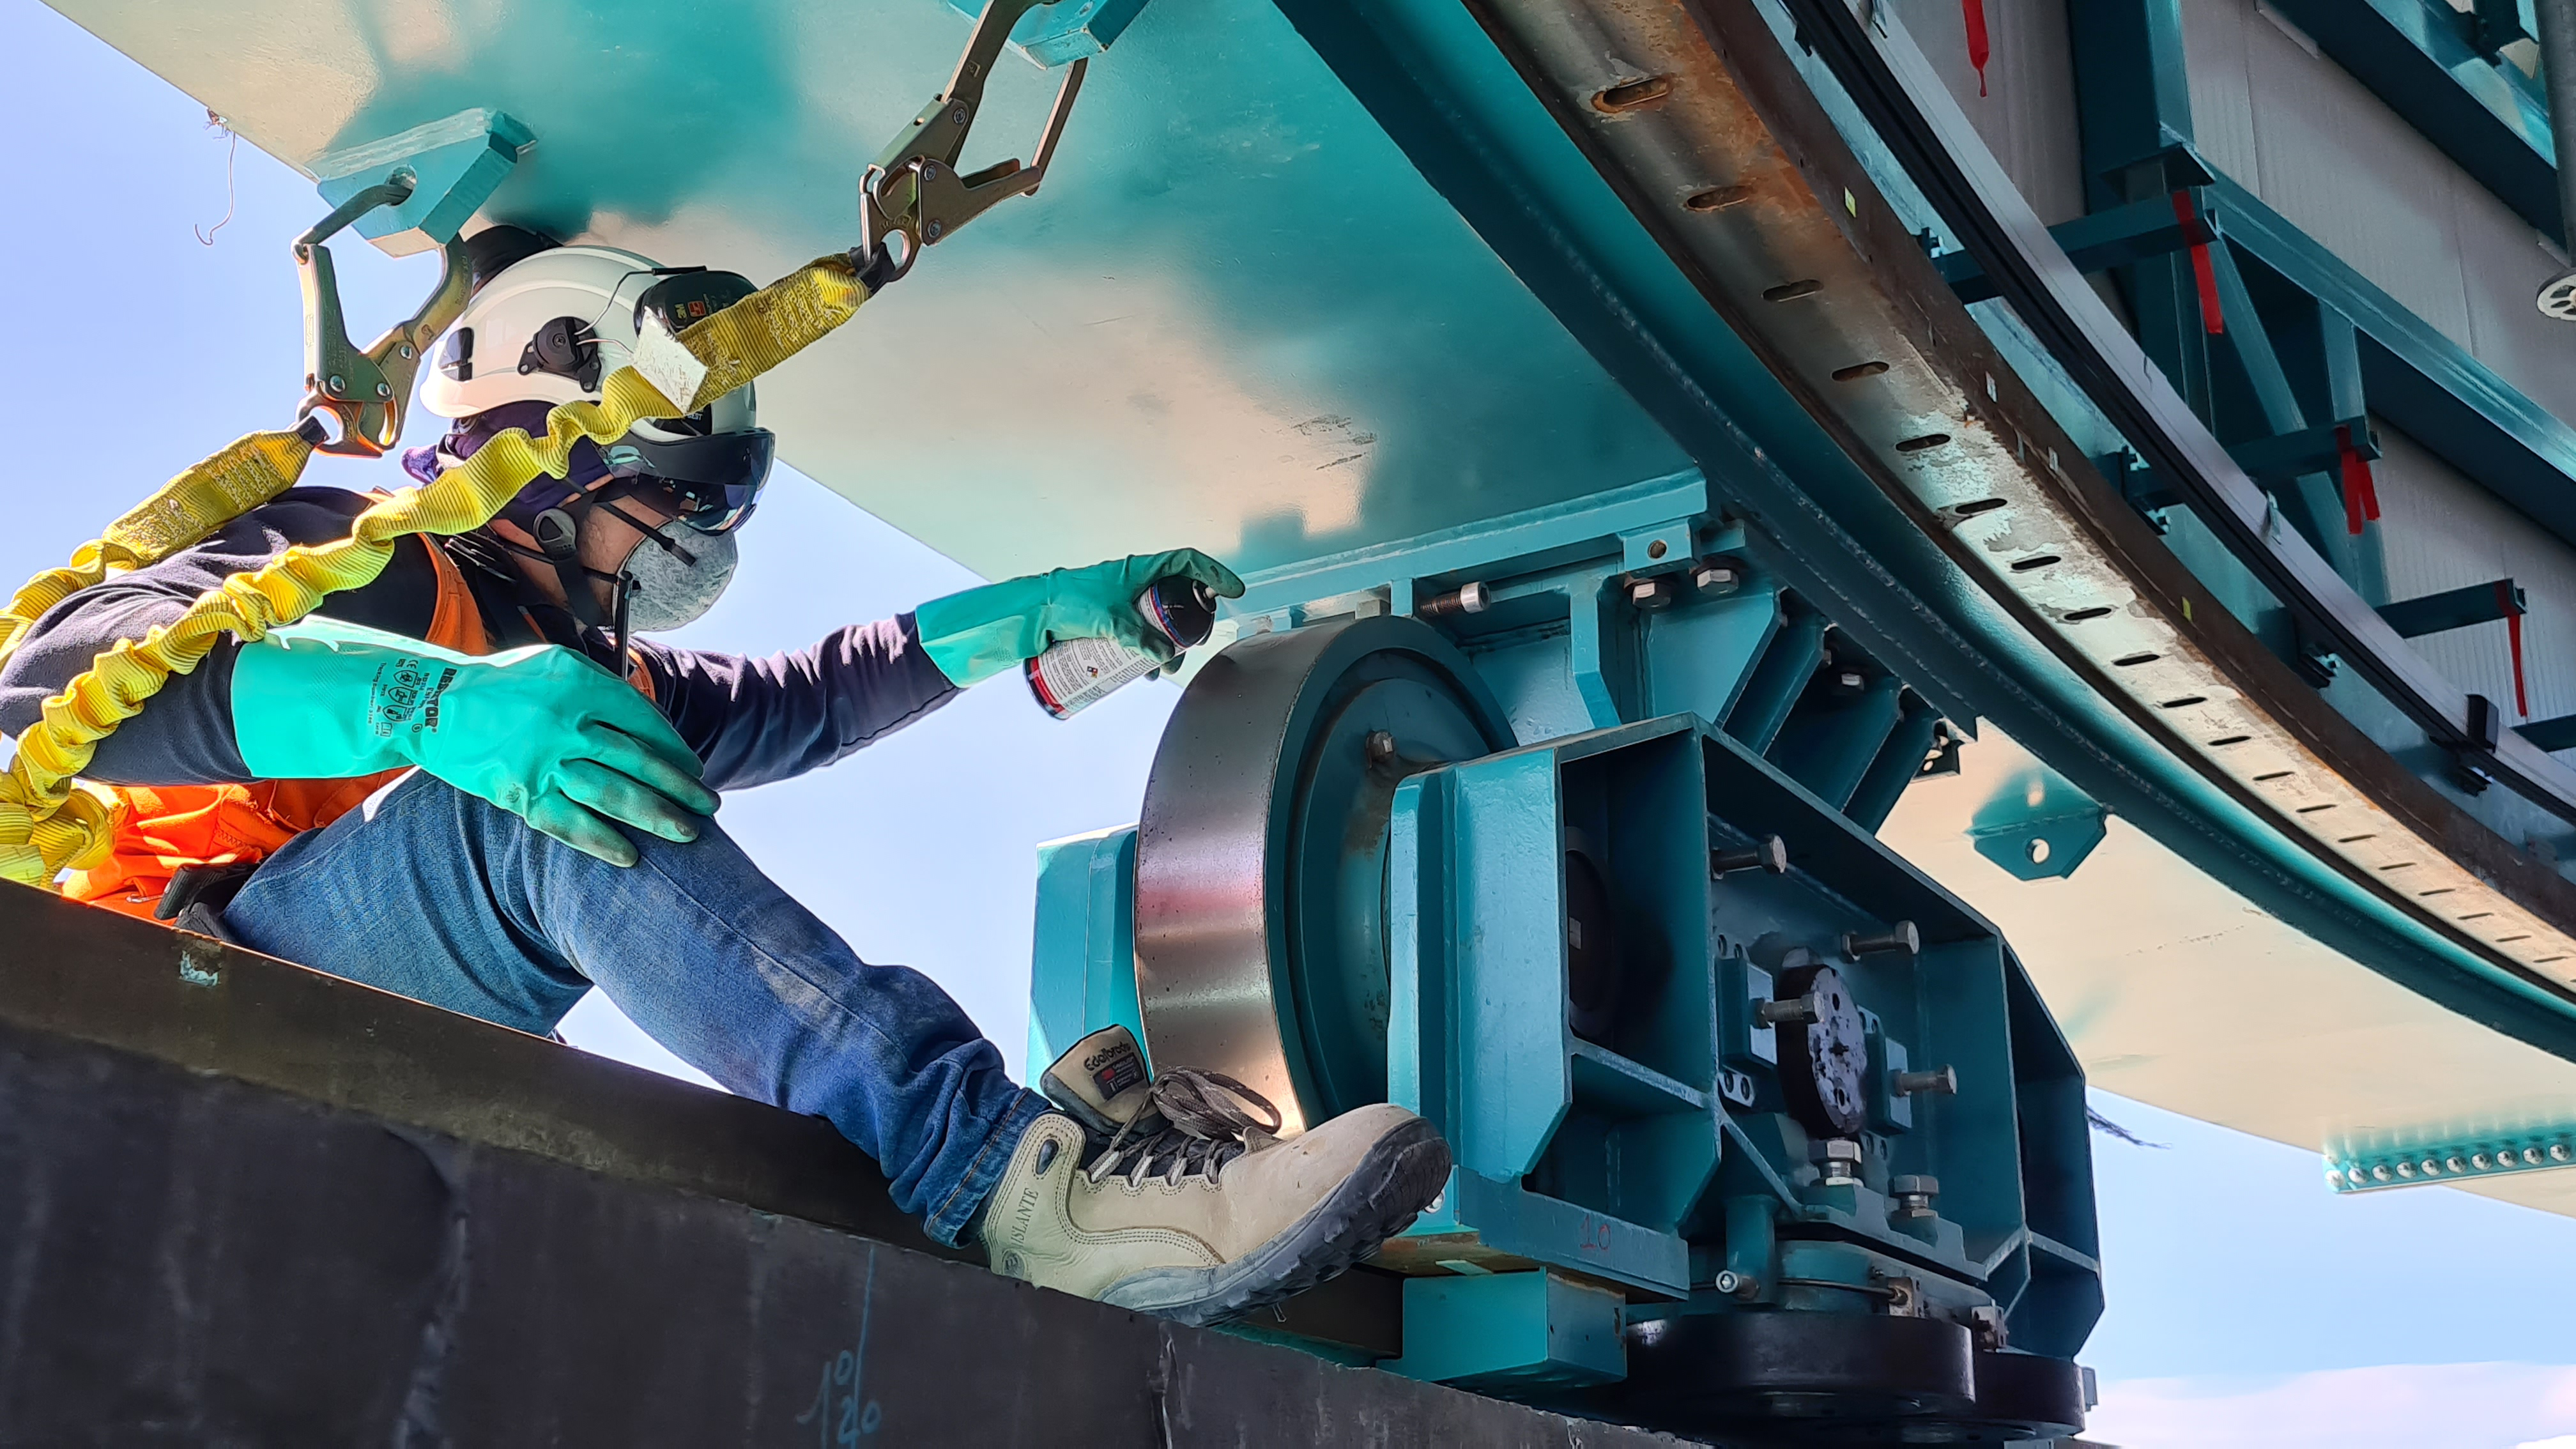

Summit Inspection #2

The second inspection of the facilities and equipment on Cerro Pachón took place on April 14th—these inspections will occur on a regular basis until work can resume on the summit. Minor maintenance tasks included re-inflating the airbag cushions for the Primary/Tertiary Mirror (M1M3), applying protective grease and oil the Dome track and bogies, and adjusting jacks that hold in place heavy elements of the partially assembled Telescope Mount Assembly (TMA).

Credit: Rubin Observatory/NSF/AURA